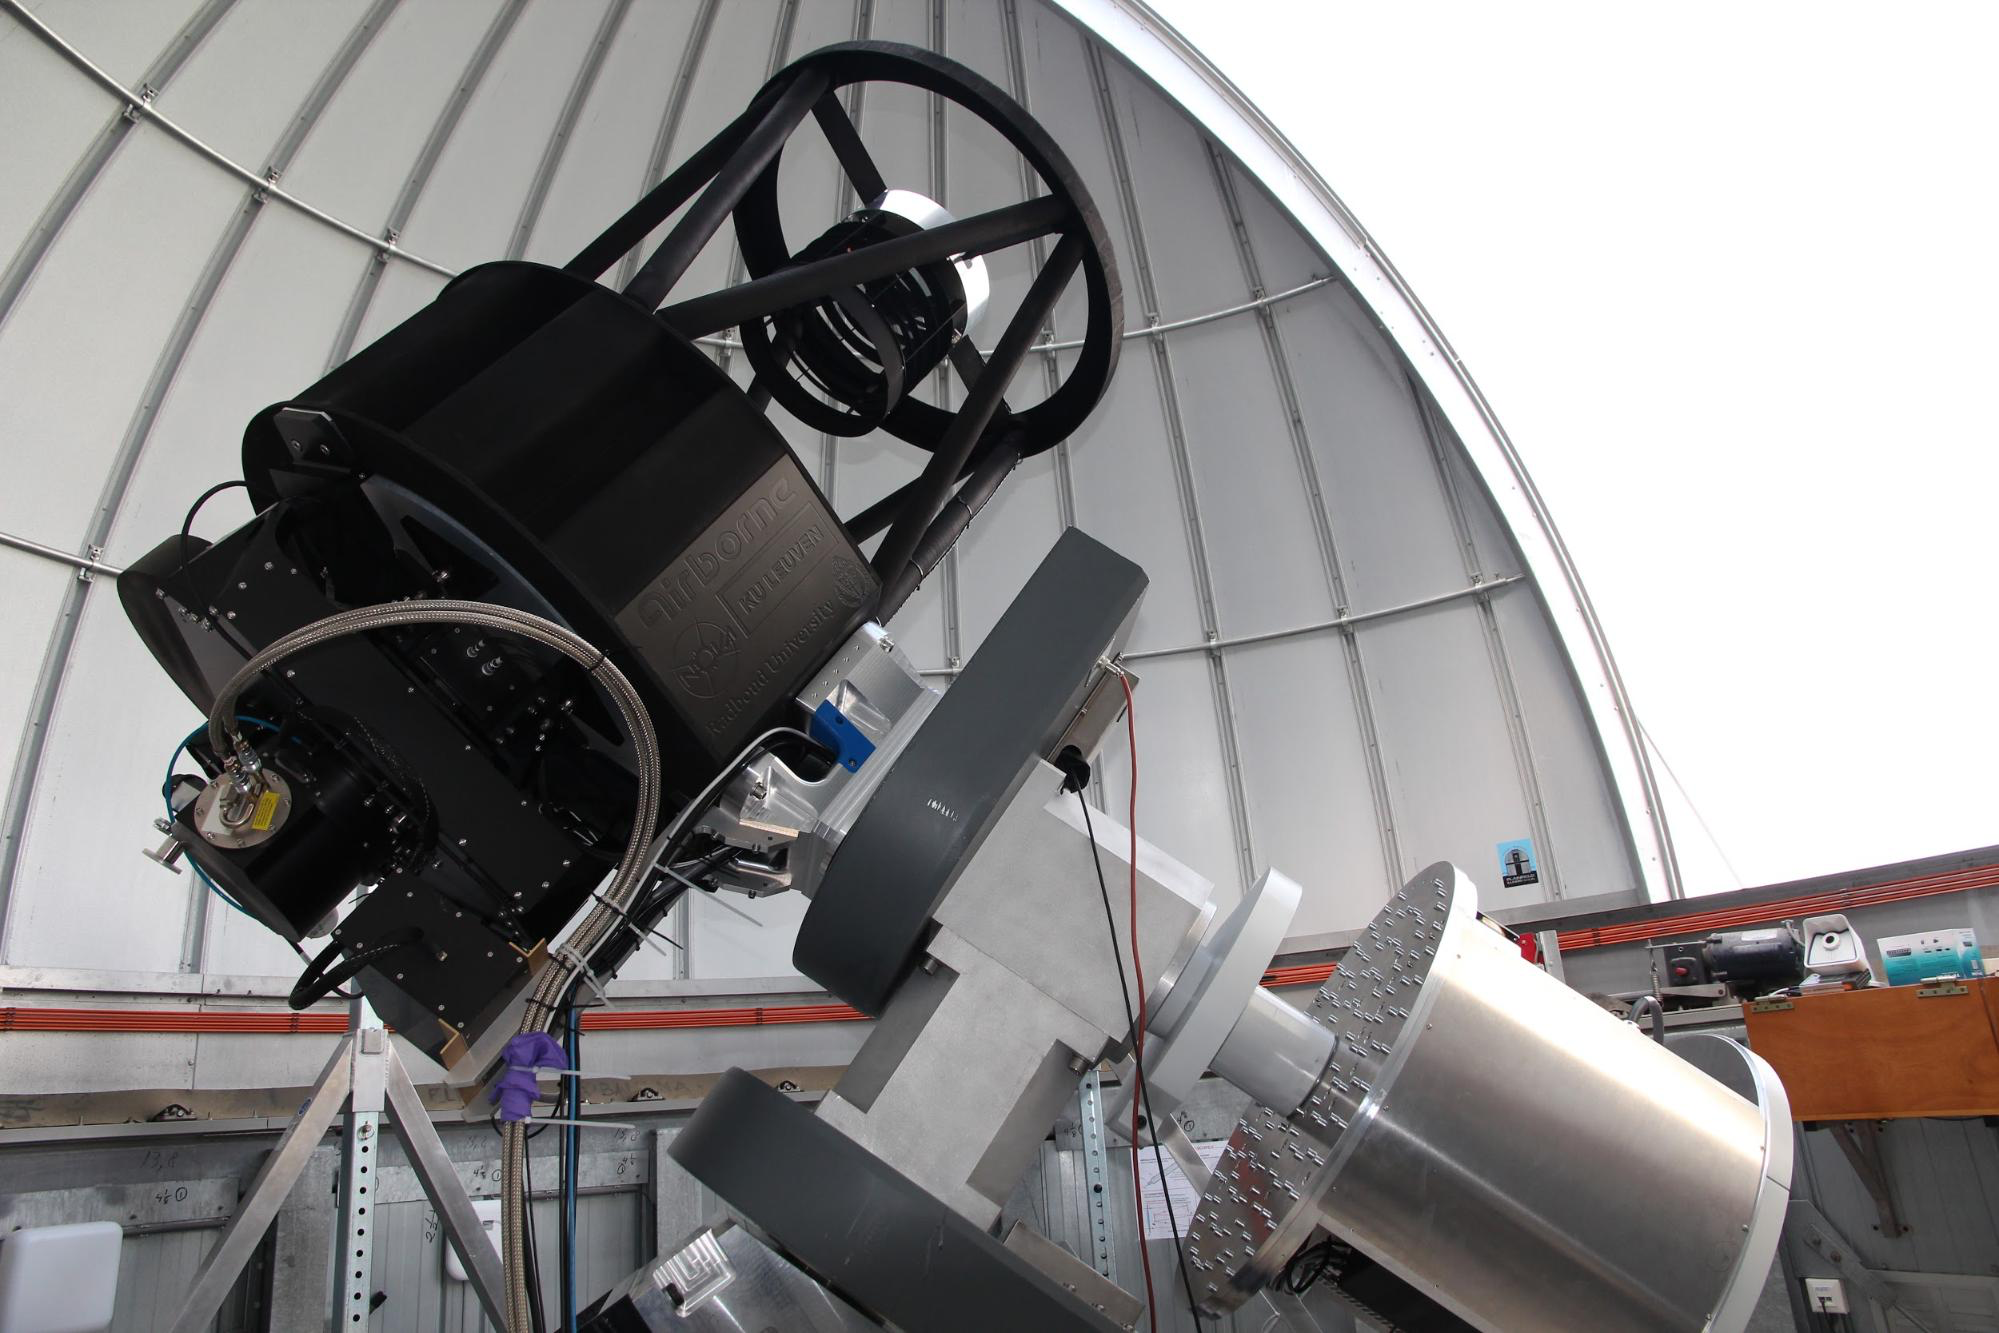

BlackGEM

Prototype BlackGEM telescope in the dome in Nijmegen, The Netherlands.

Credit: S. Bloemen